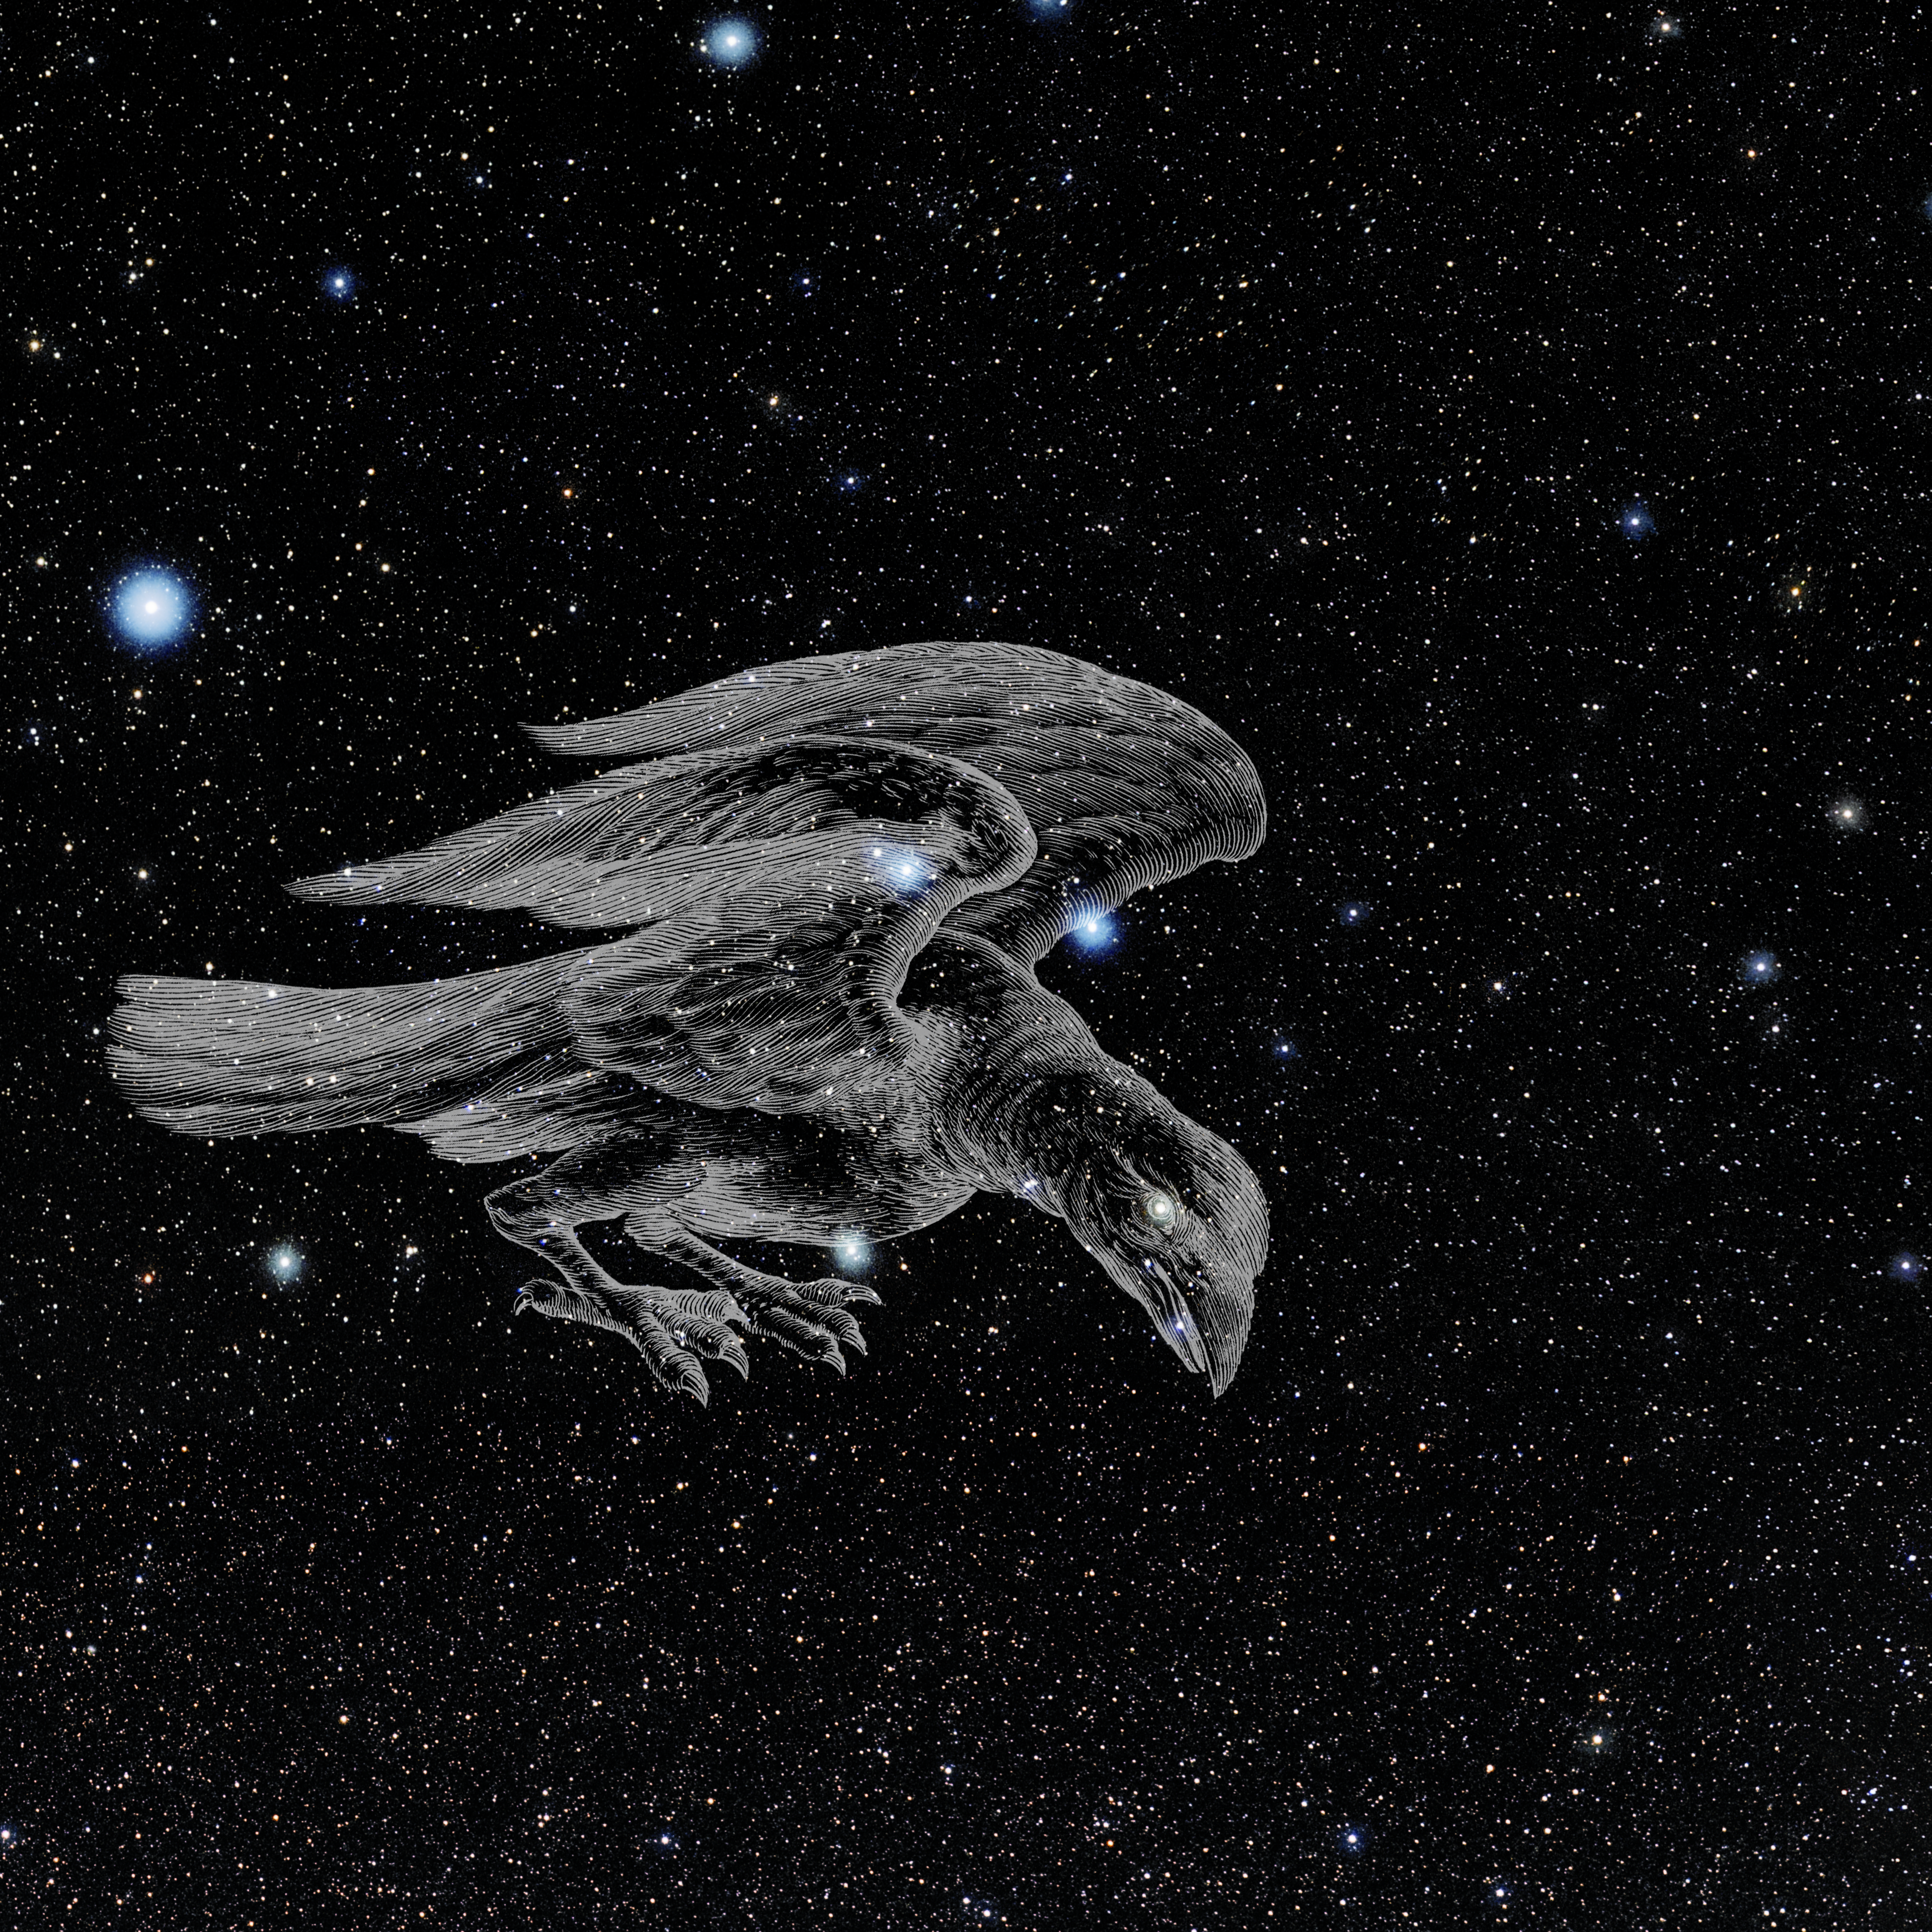

Corvus with Hevelius Drawing

Photo of the constellation Corvus from NOIRLab's 88 Constellations project showing Johannes Hevelius drawing of the constellation in Uranographia, his celestial catalogue in 1690.
Here is the version with the constellation 'stick figure' and here the unannotated version.

Credit: E. Slawik/NOIRLab/NSF/AURA/M. Zamani/J. Hevelius/NASA Universe of Learning/USNO/STScI